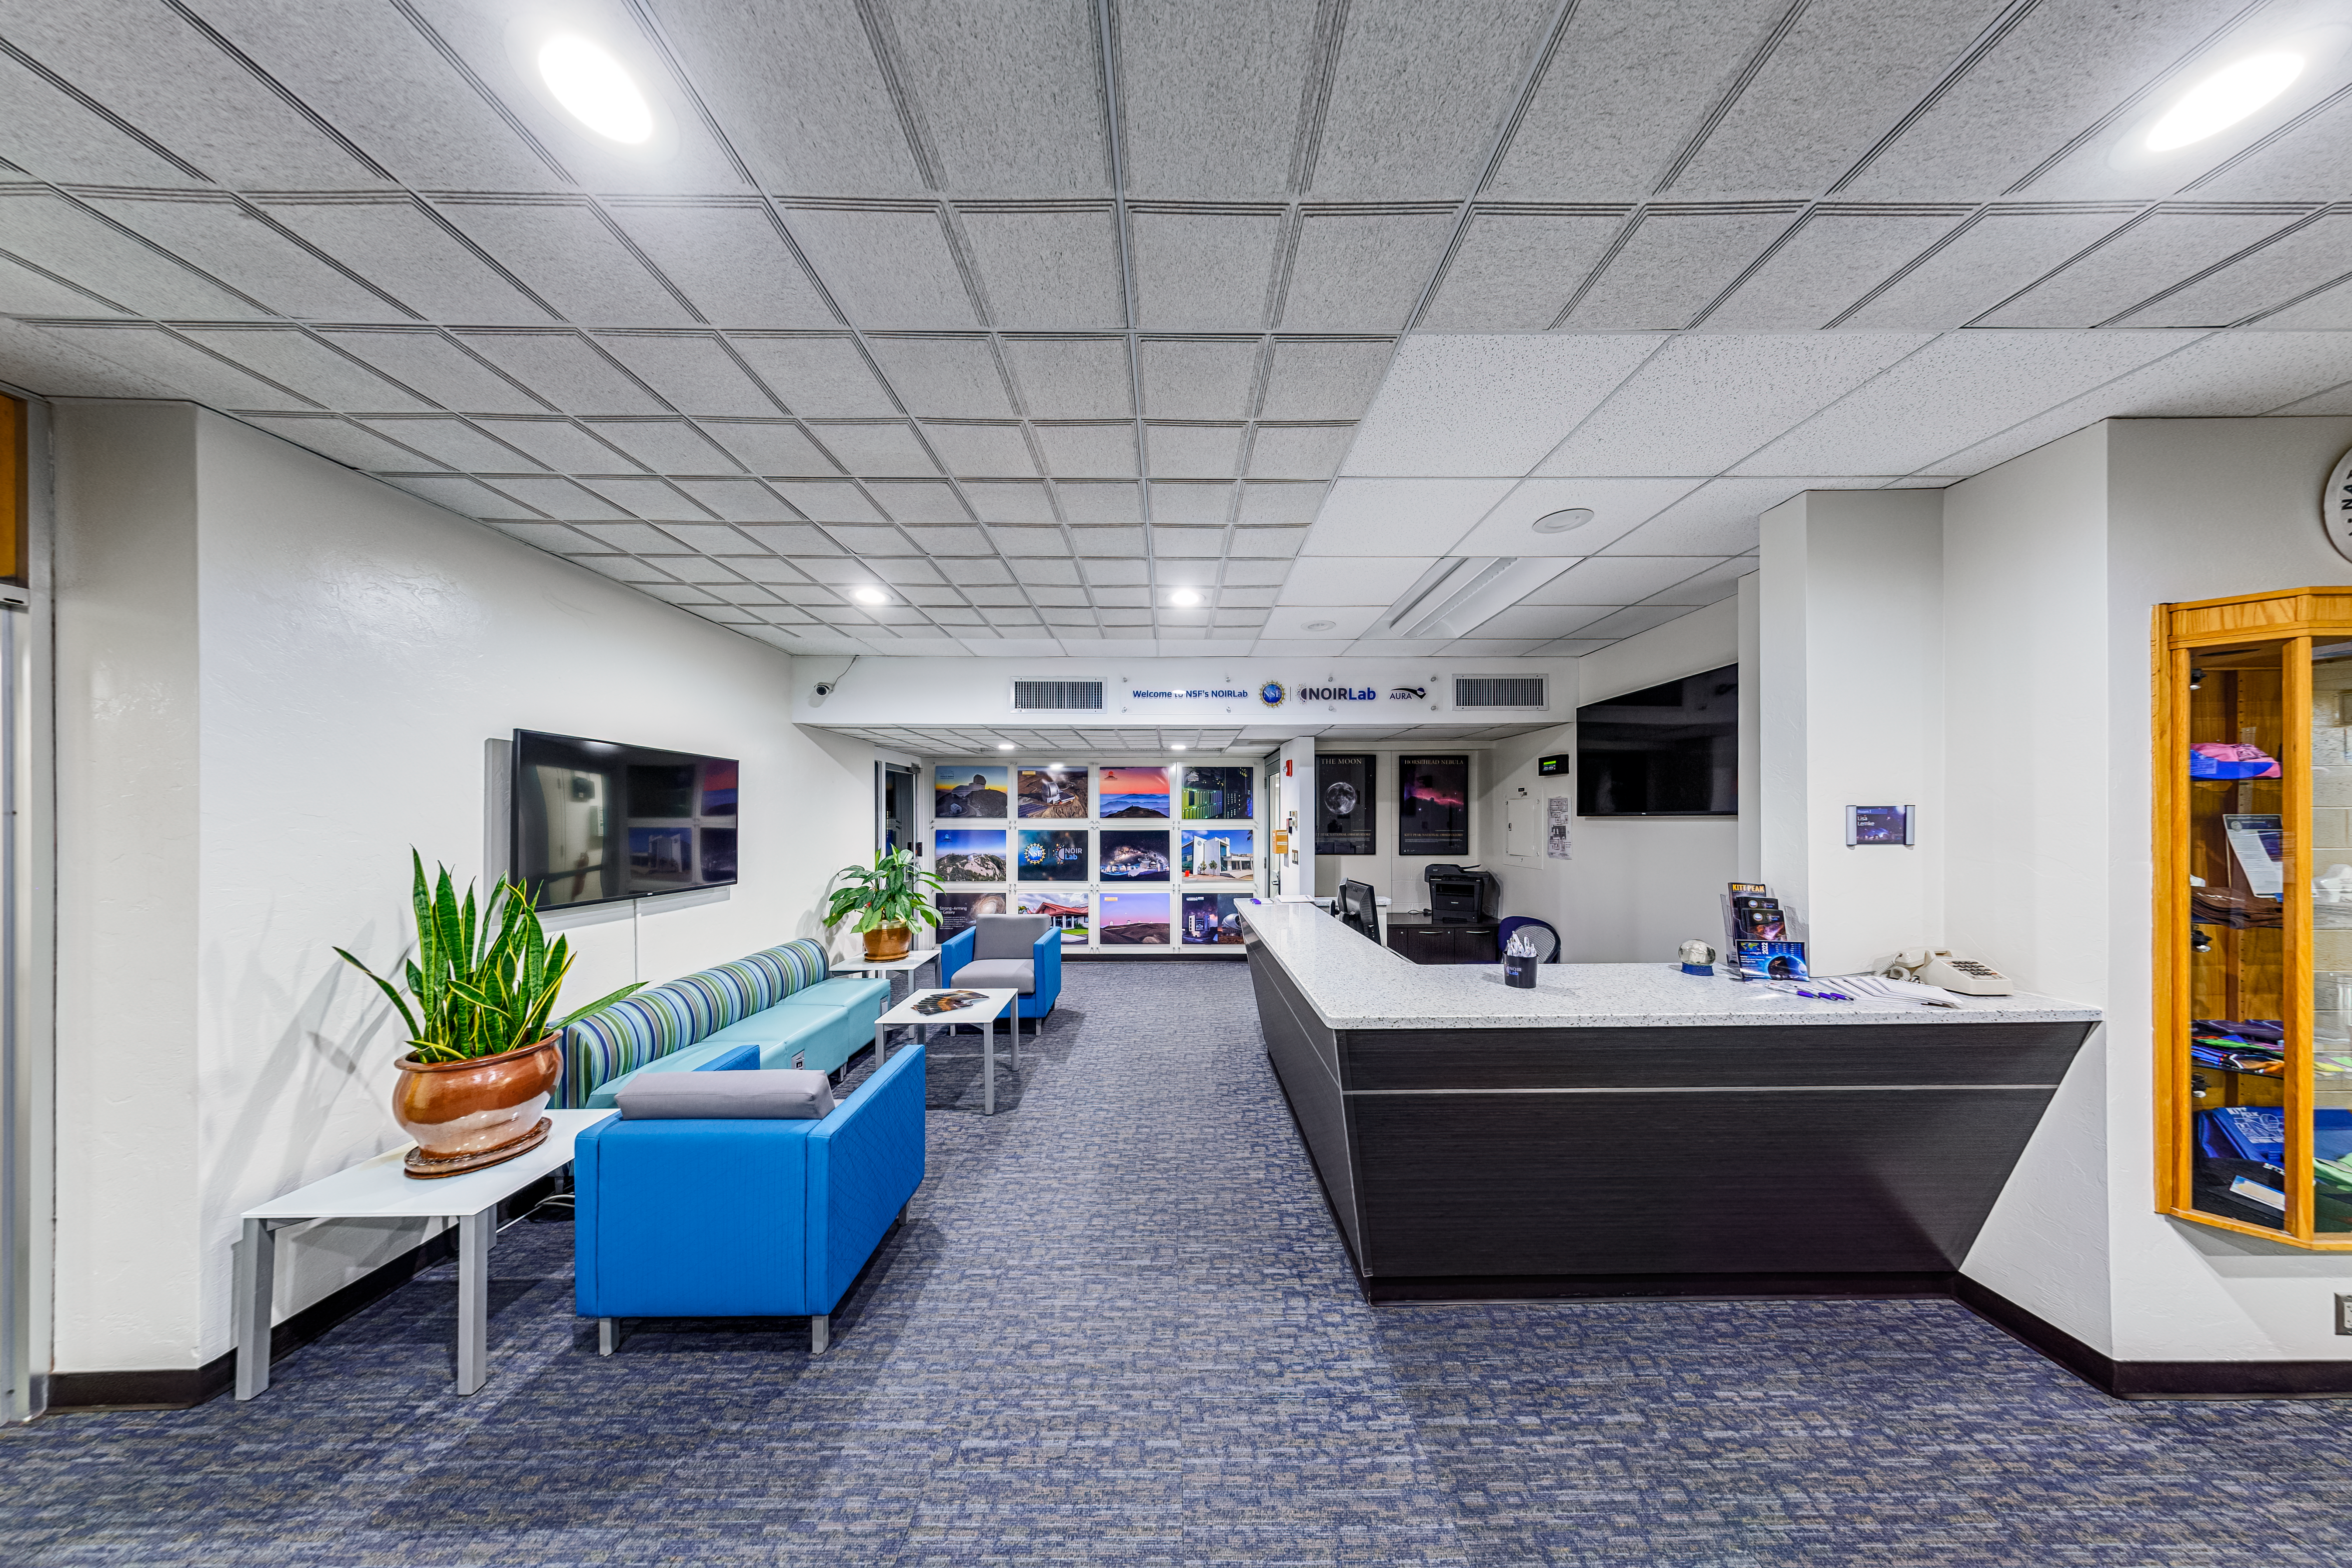

NOIRLab HQ Front Desk

The front desk at NOIRLab Headquarters in Tucson, Arizona.

Credit: NOIRLab/NSF/AURA/P. Horálek